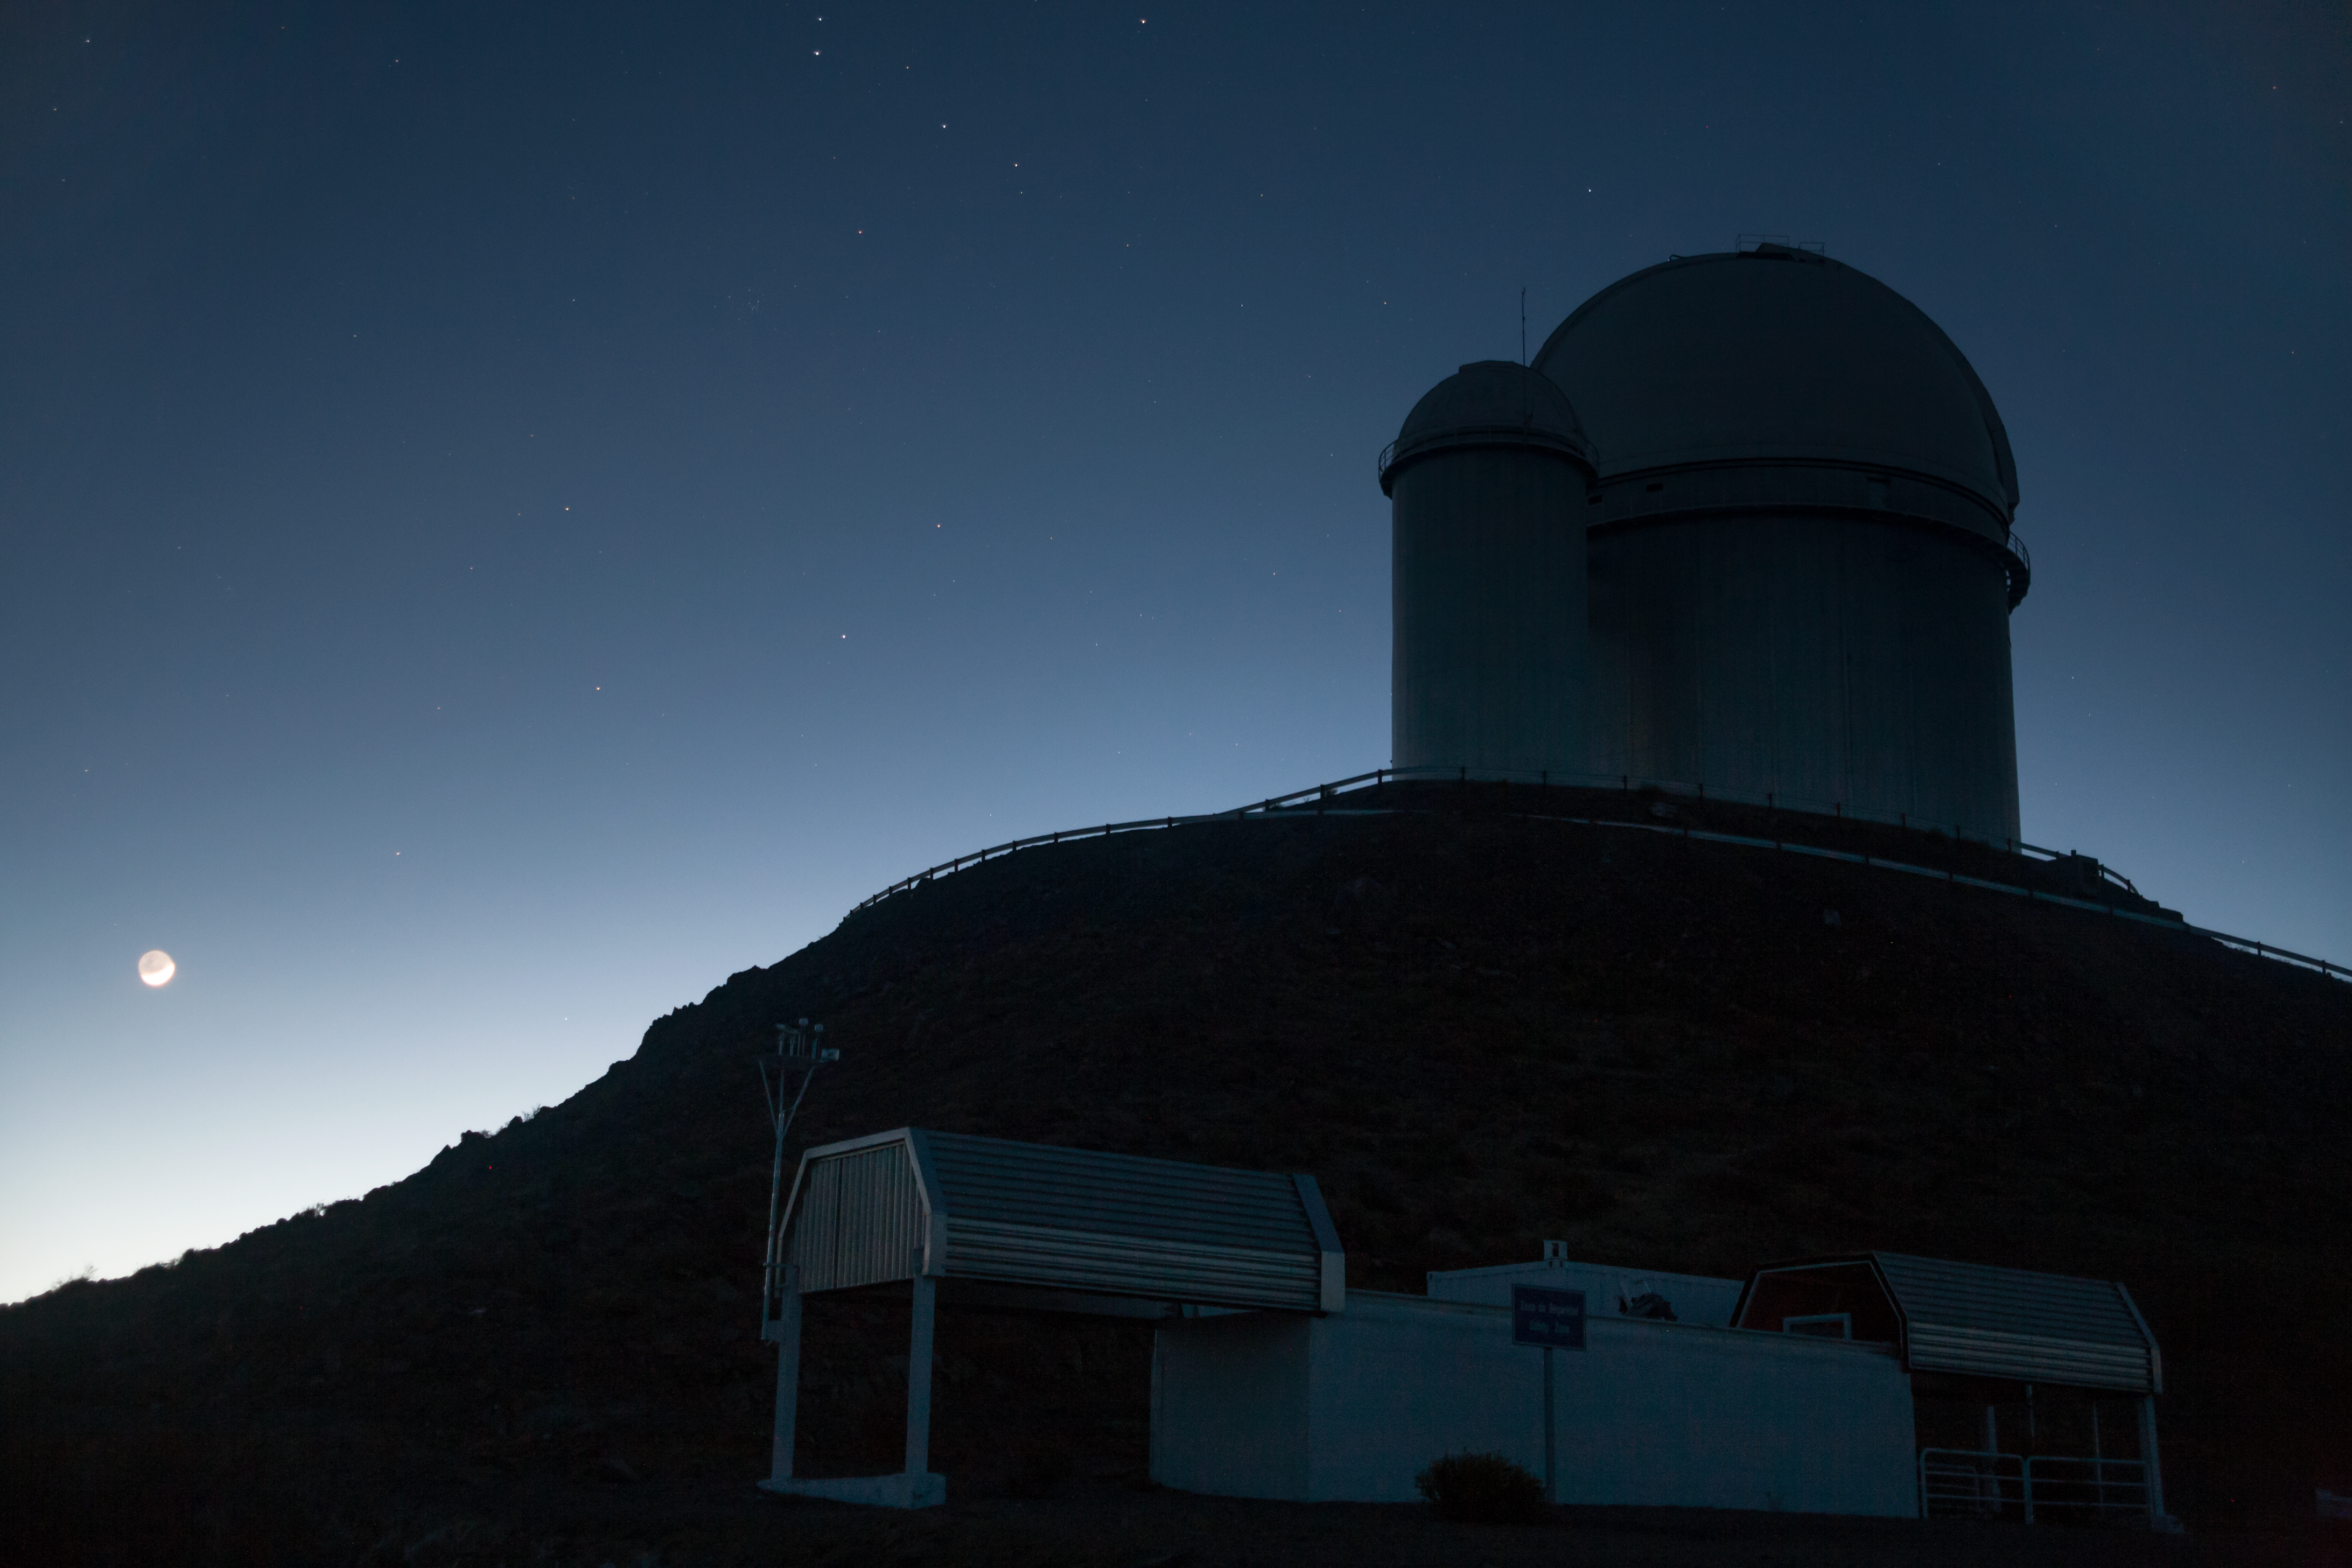

New dawn at La Silla

The transition from night to day is captured in this new photograph of ESO's La Silla Observatory. The Moon hangs low to the left of this image, diluted by the morning Sun.

This image, taken by ESO Photo Ambassador Alexandre Santerne captures ESO's 3.6-metre telescope on the top right. The telescope, which is located 2400 metres above sea level and is here silhouetted by the shadows of dawn, was inaugurated in 1976. It currently operates with the HARPS spectrograph, the most prolific exoplanet hunting machine in the world.

La Silla is ESO's first observatory. Inaugurated in 1969 it is located 600 kilometres north of Santiago at the edge of the Chilean Atacama Desert. La Silla was the largest astronomical observatory of its time, leading Europe to the front line of astronomical research.

As illustrated in this image, the skies above La Silla provide crystal clear conditions for astronomical viewing with over 300 clear nights a year. Dotted with distant stars, this is a window onto the vastness of the Universe for ESO's telescopes.

Credit: ESO/A.Santerne